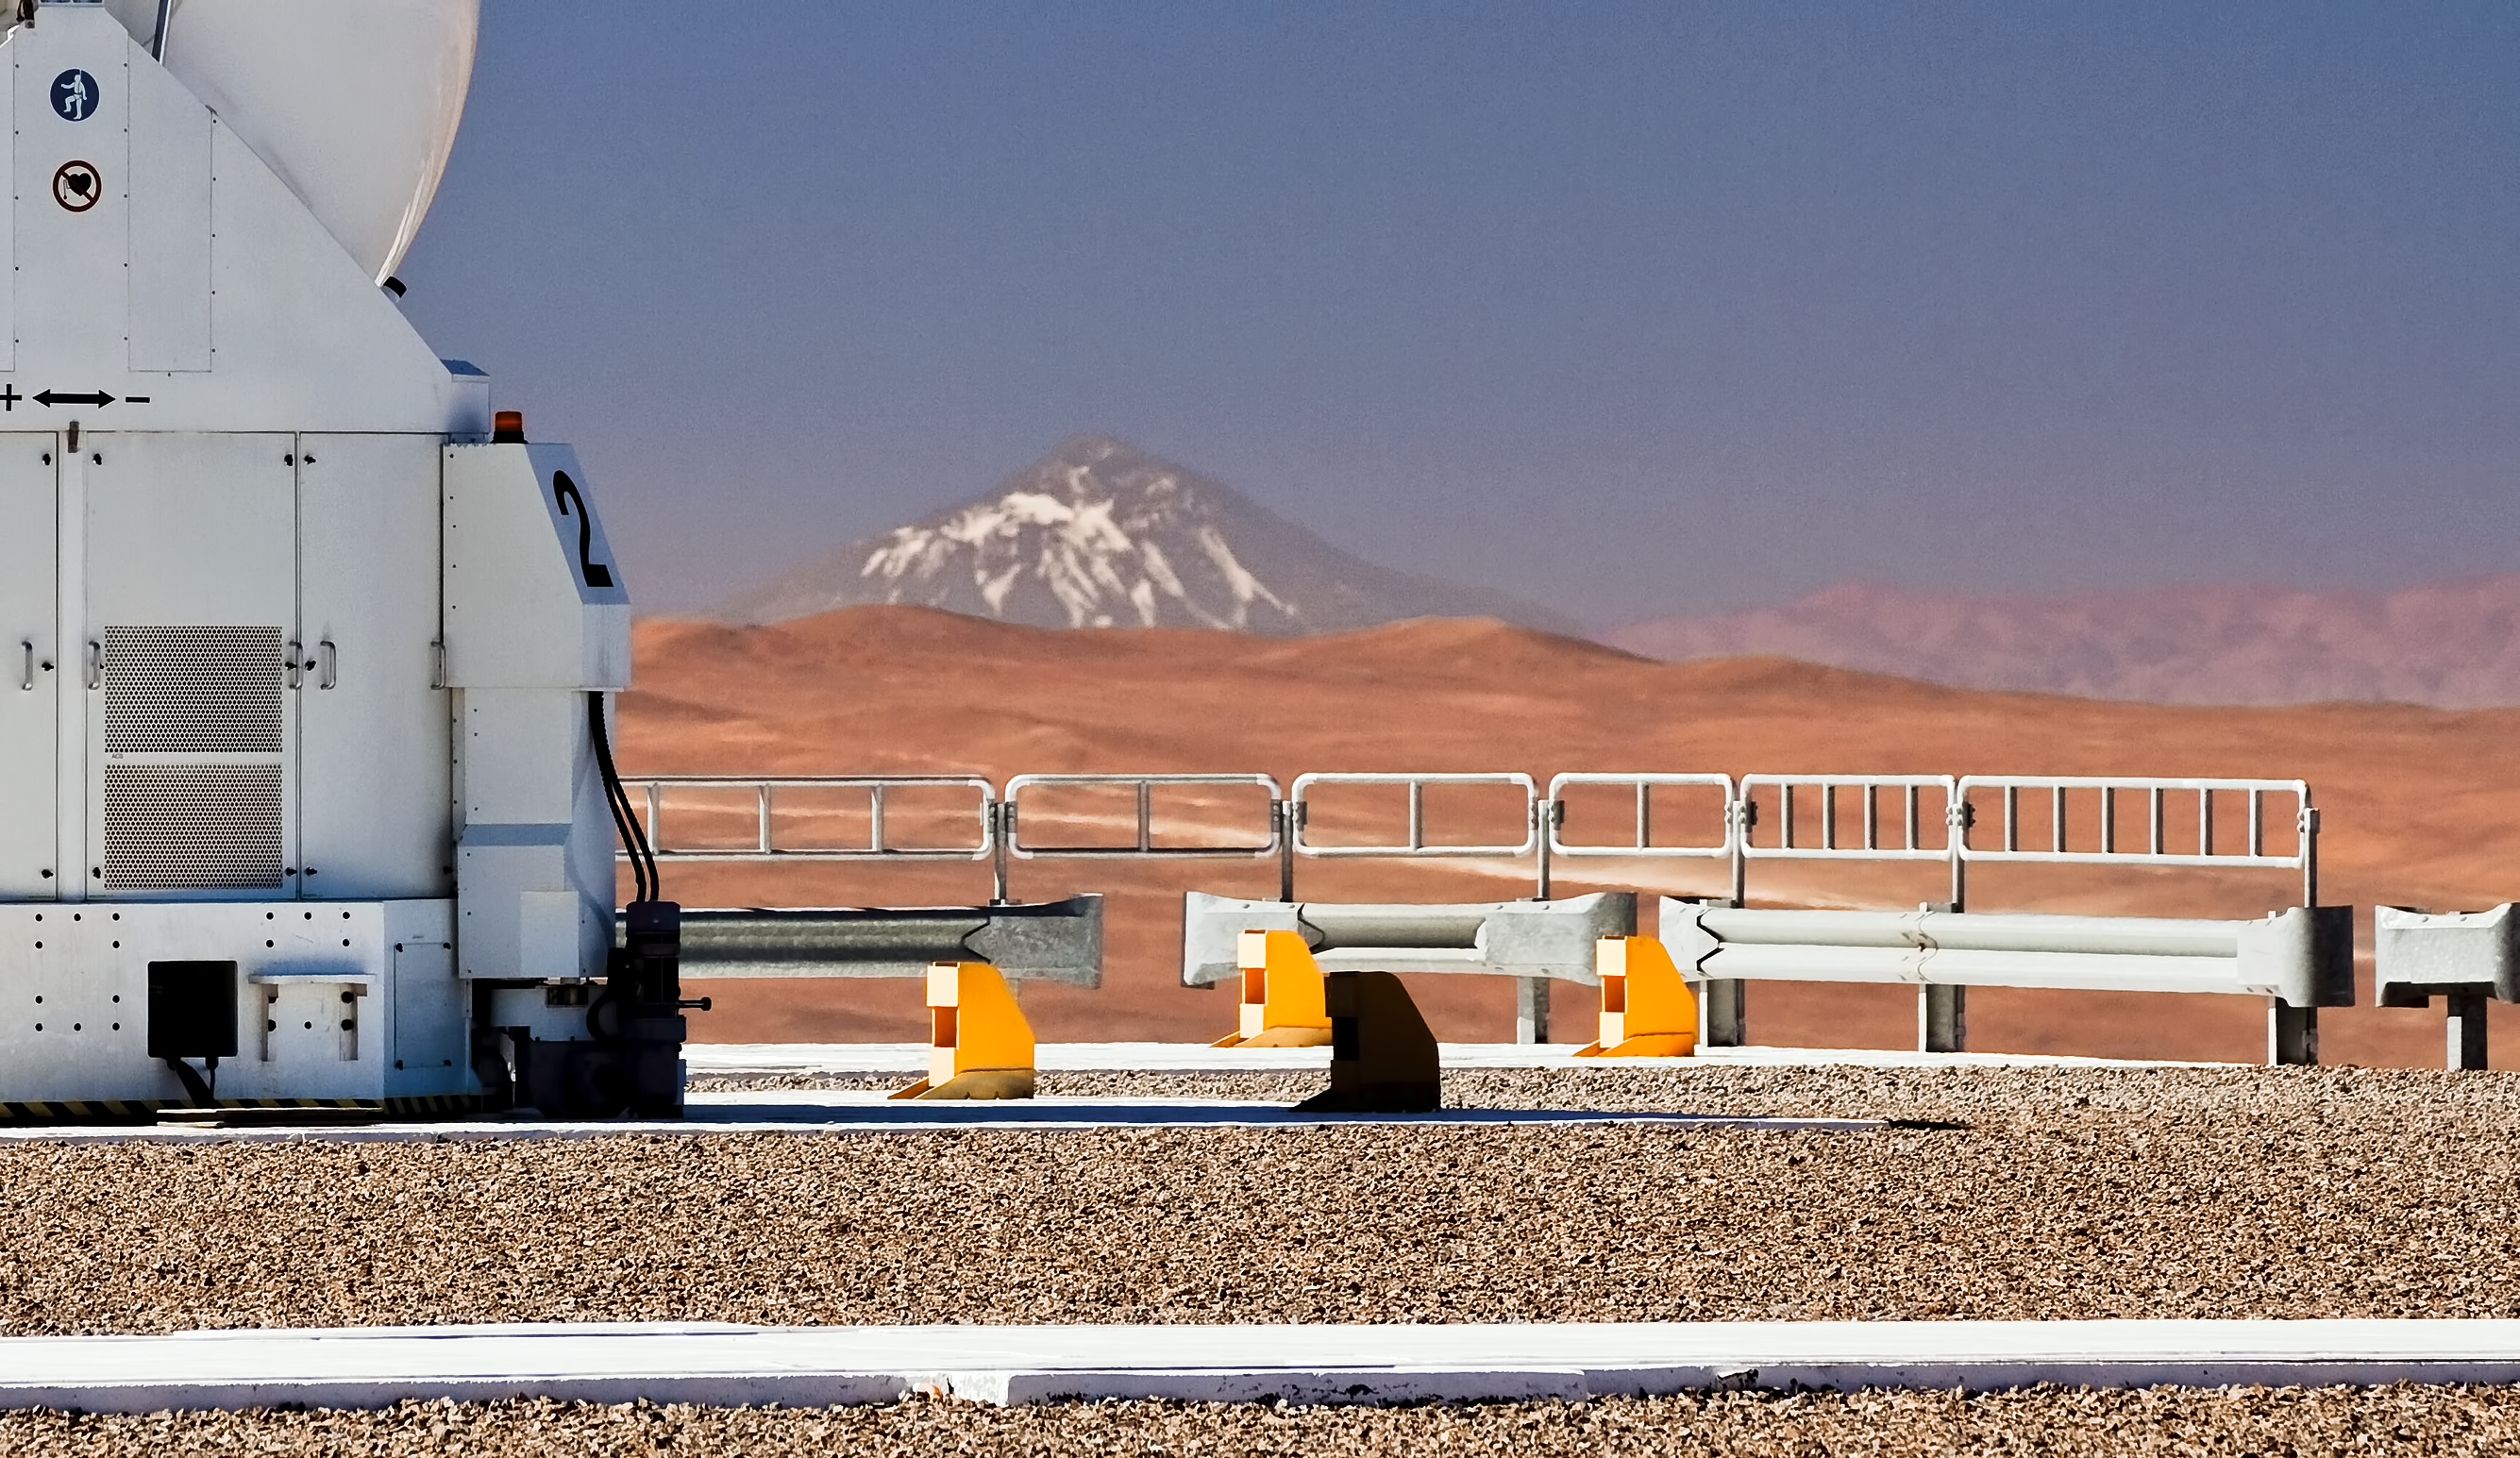

Llullaillaco, clear as day

Bathed in the pristine light of the Chilean Atacama Desert, the ESO VLT’s Auxiliary Telescope 2 stands on Cerro Paranal. It is one of four that are used with the Very Large Telescope Interferometer. During the day, its bulbous dome is closed, protecting the sensitive telescope within. The magnificent 6739-metre volcano Llullaillaco stands proudly in the background of this photograph. Although it looks relatively close on the horizon, it is actually an incredible 190 kilometres away, on the border with Argentina. That Llullaillaco can be seen so clearly is evidence of the region’s unparallelled atmospheric conditions. The clear air is one of the many factors that make this such a wonderful location for astronomical observatories. It is from this excellent vantage point that ESO astronomers study objects that are not just hundreds of kilometres in the distance, but billions of light-years away. This photograph was taken by ESO Photo Ambassador Gianluca Lombardi. Links ESO Photo Ambassadors

Credit: ESO